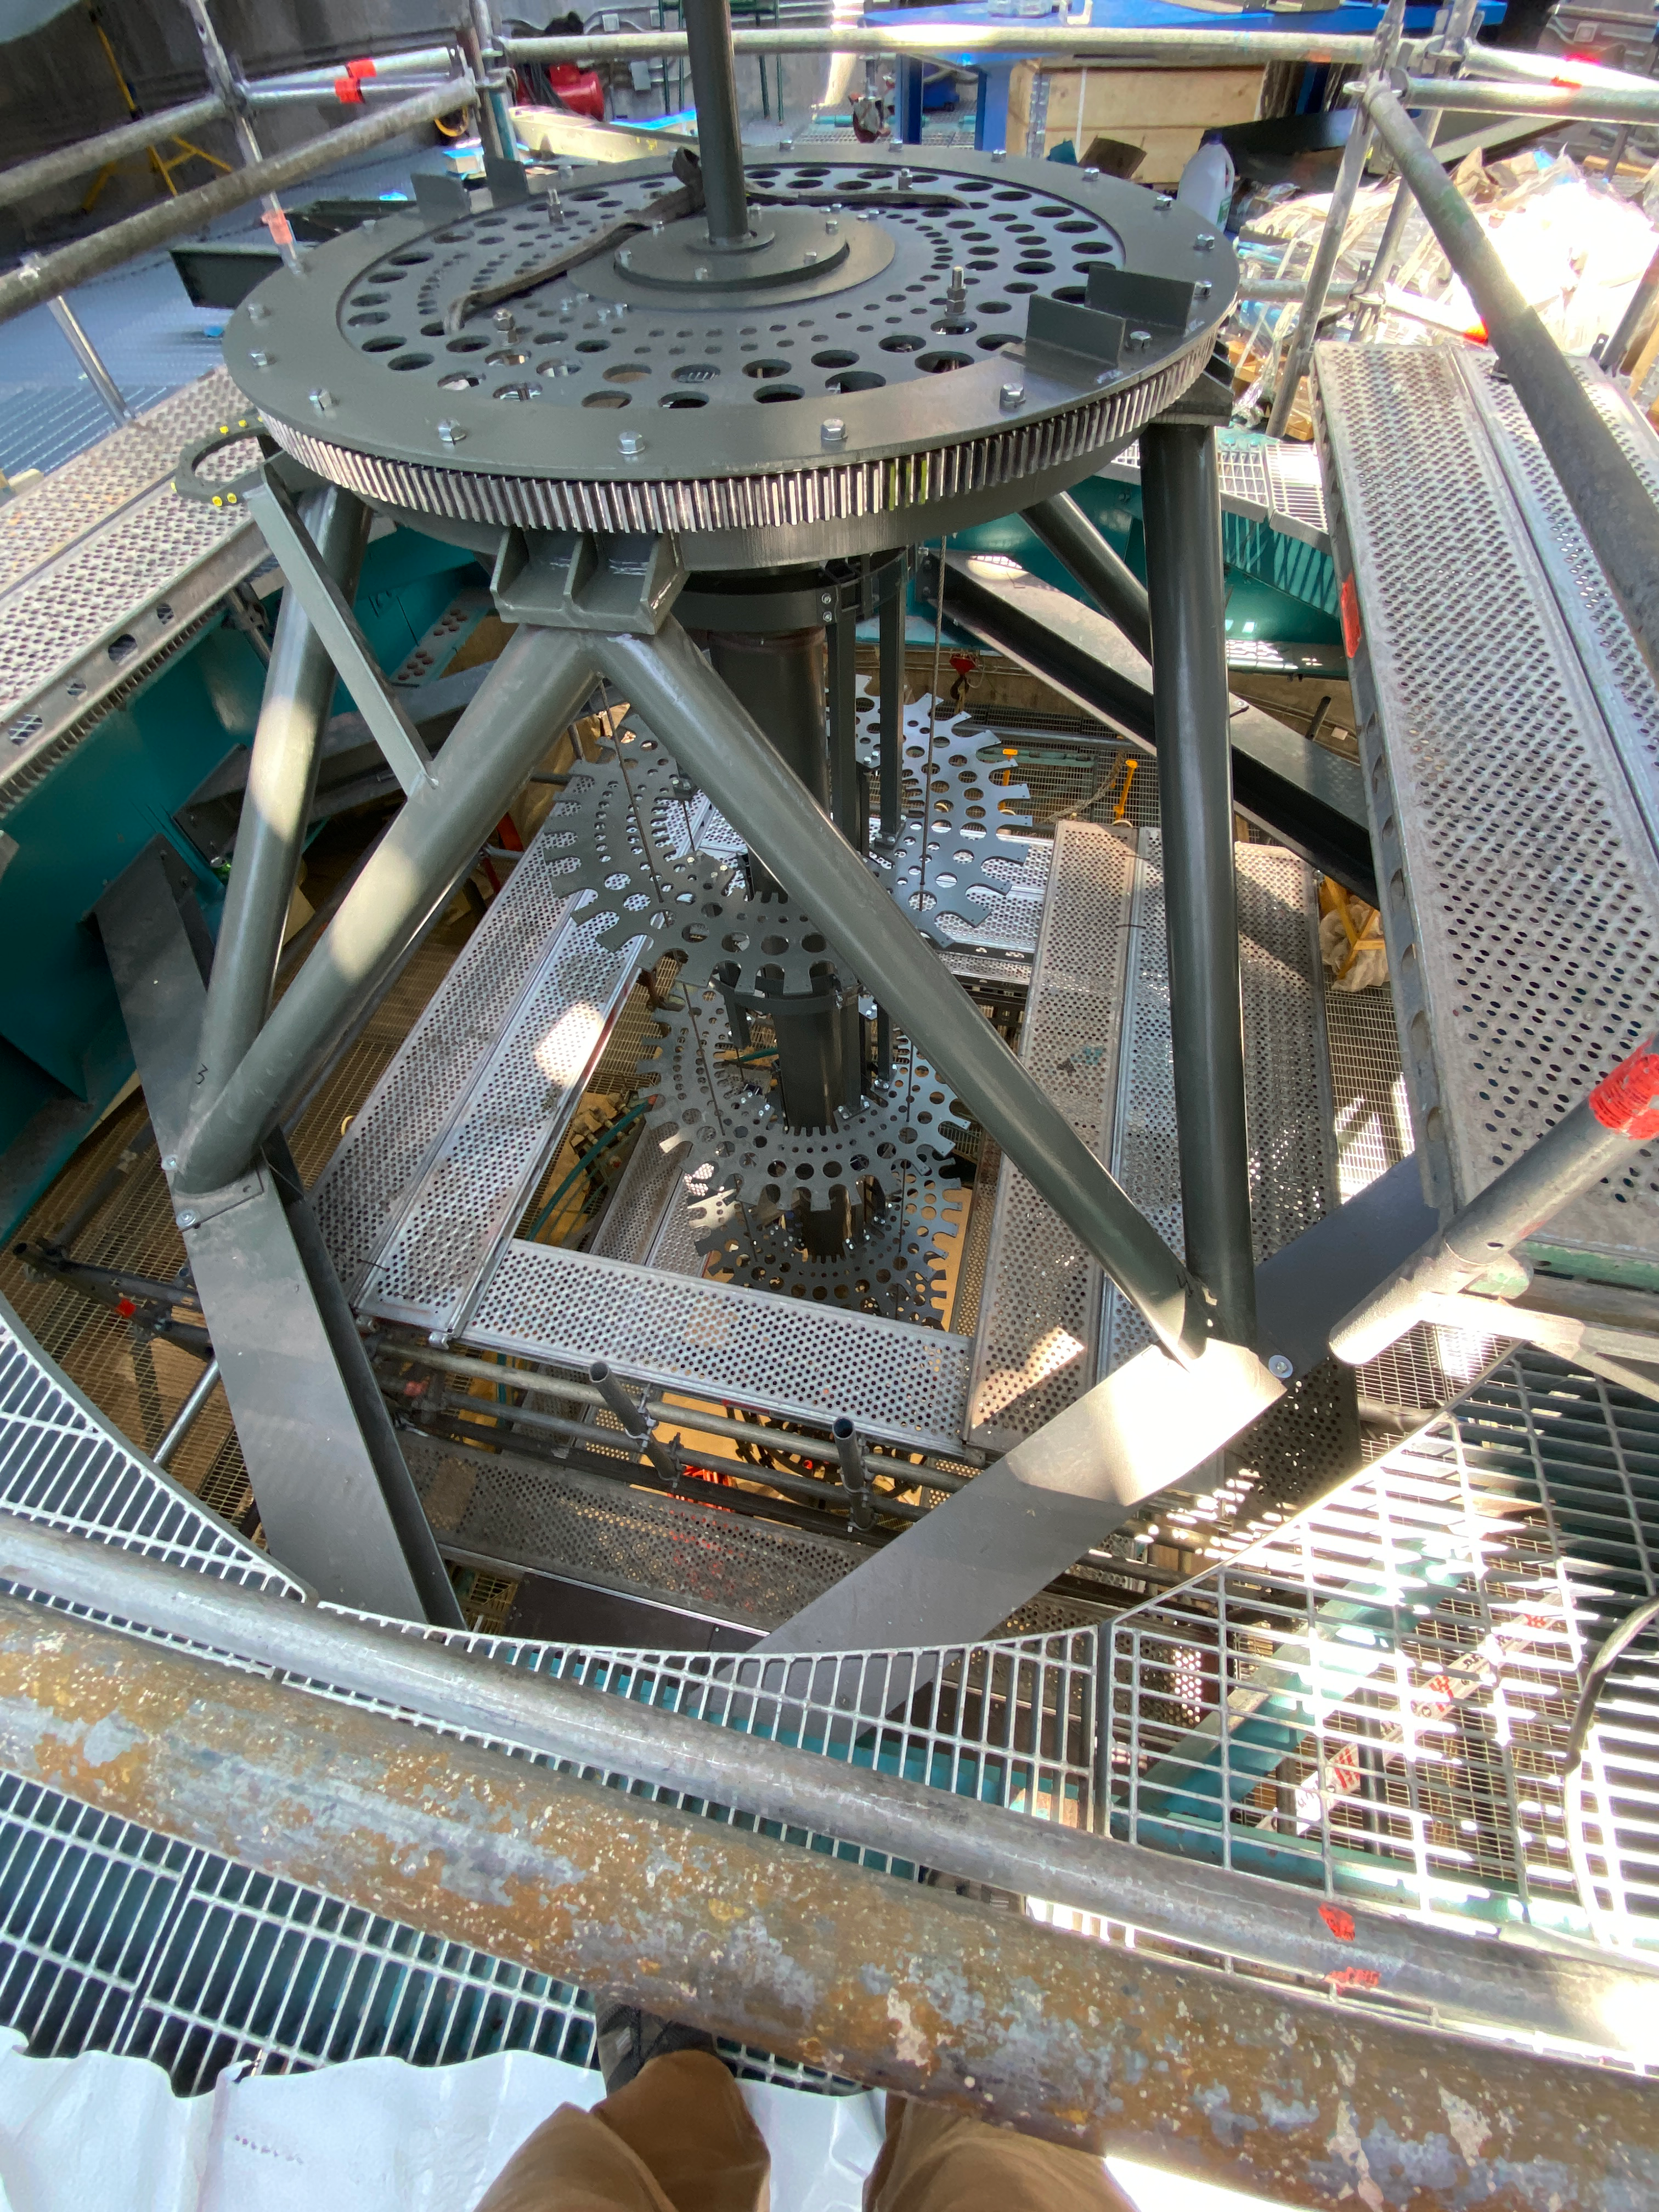

Installation of the TMA

Installation of the Telescope Mount Assembly is underway on Cerro Pachón.

Credit: Rubin Observatory/NSF/AURA